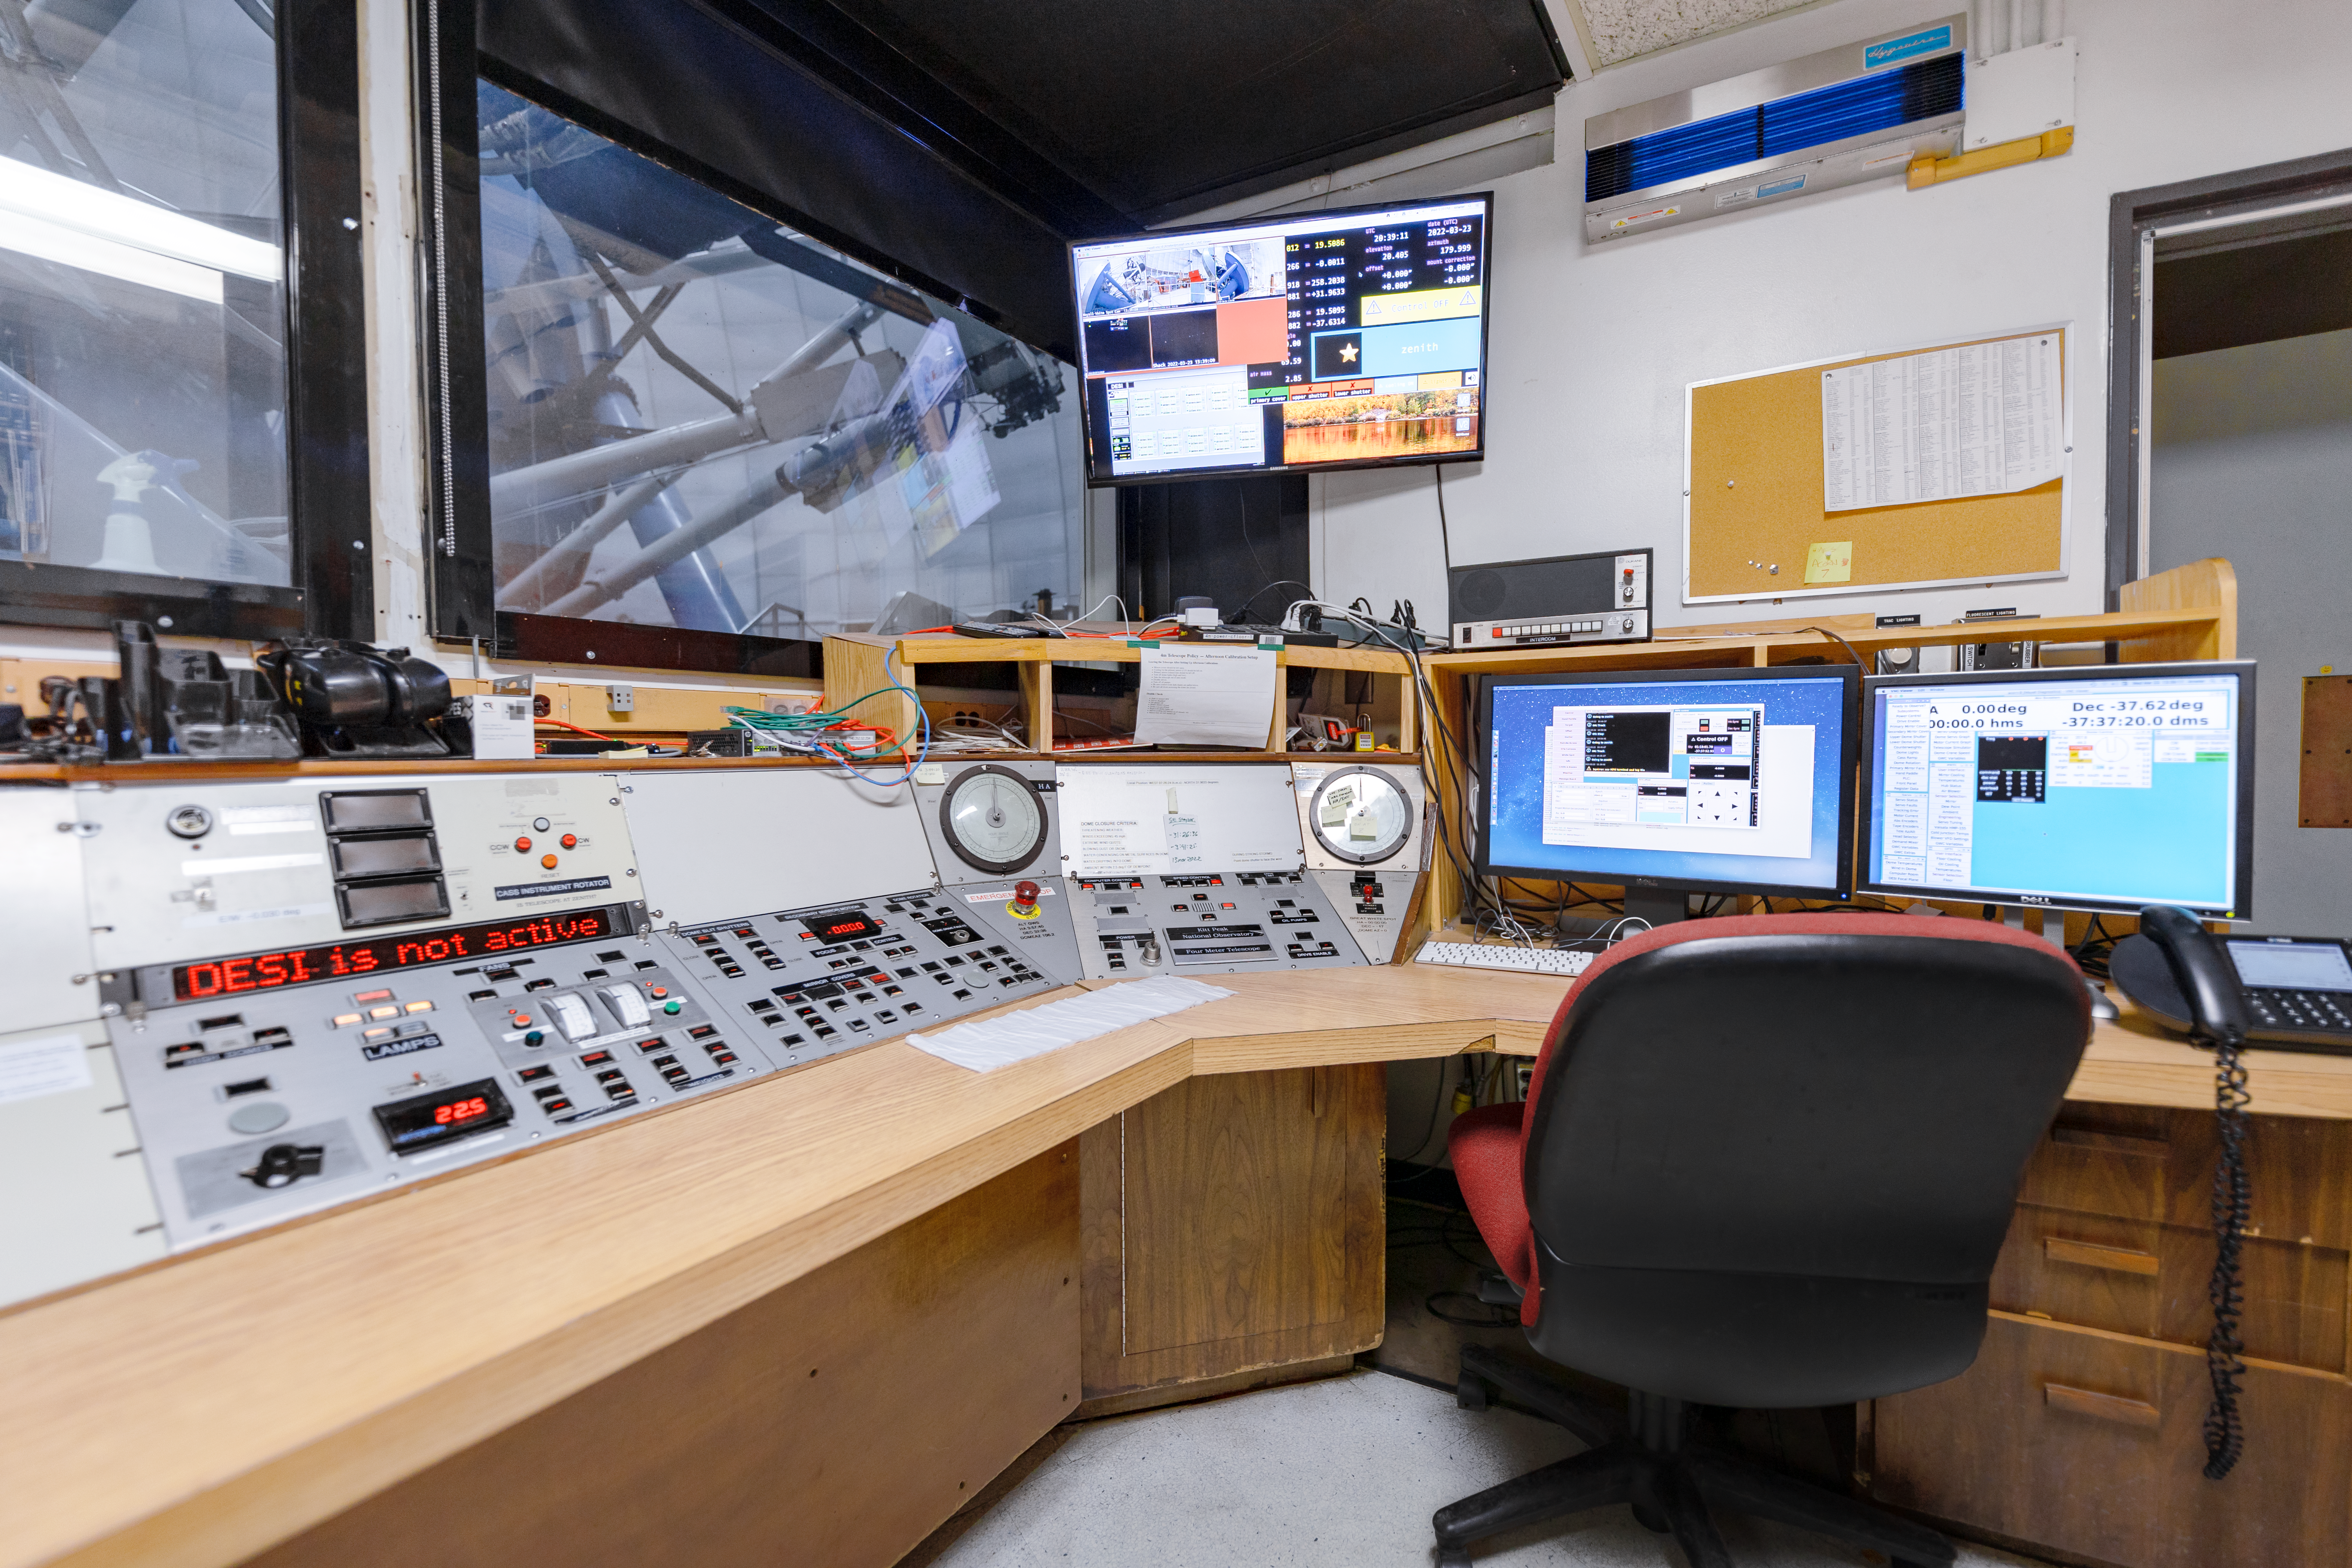

Nicholas U. Mayall 4-meter Telescope Console Room

Nicholas U. Mayall 4-meter Telescope console room at Kitt Peak National Observatory in Arizona.

Credit: KPNO/NOIRLab/NSF/AURA/T. Slovinský